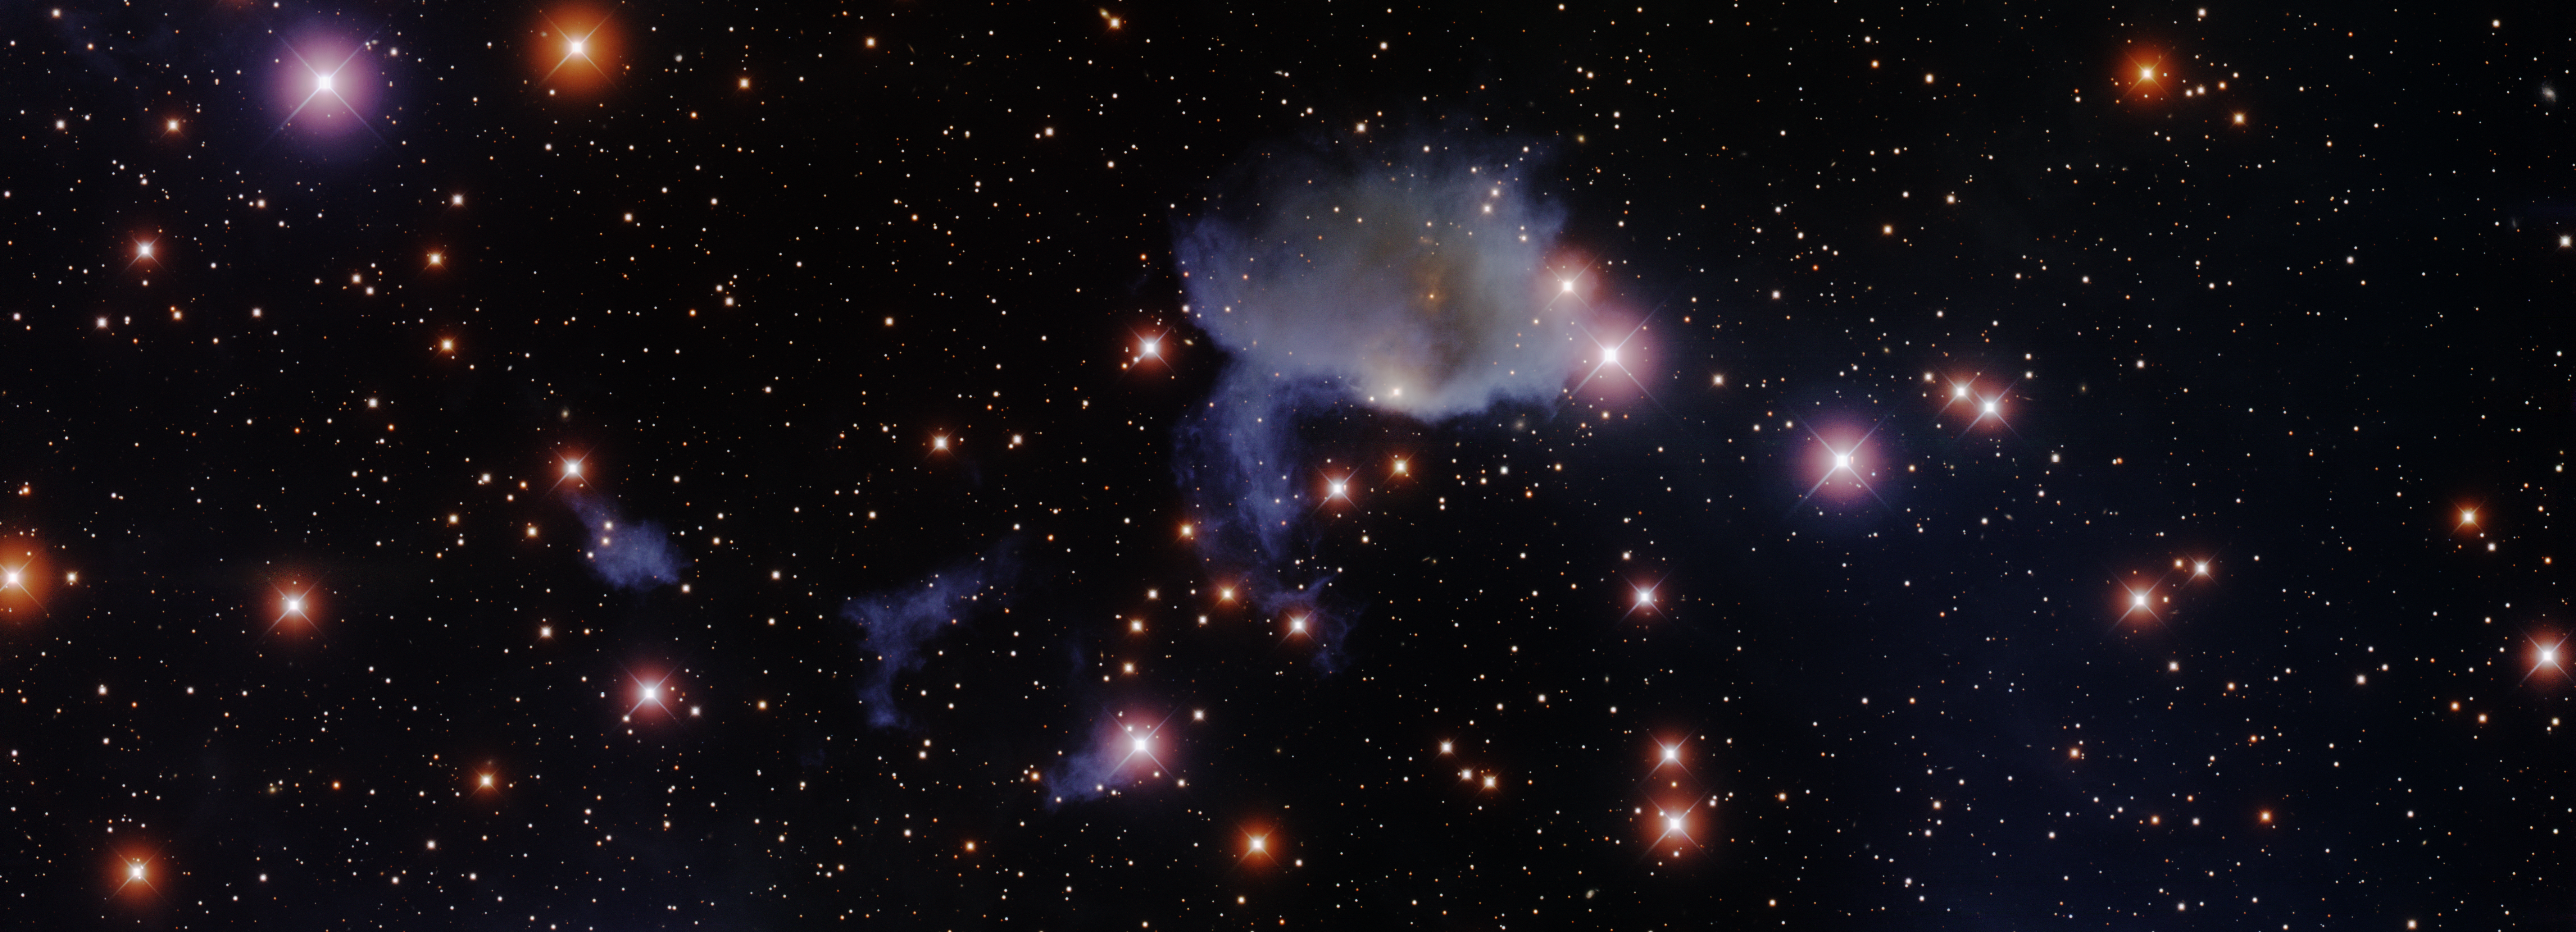

Reflection Nebula IC426

IC 426 is a reflection nebula in the constellation of Orion. Reflection nebulae often look a ghostly bluish color because they reflect scattered light from bright stars nearby (the red light is absorbed by dust in the nebula). Mintaka, the westernmost star in the belt of Orion, is thought to be the star illuminating IC 426.

Credit: T. A. Rector/University of Alaska Anchorage, H. Schweiker/WIYN and NOIRLab/NSF/AURA